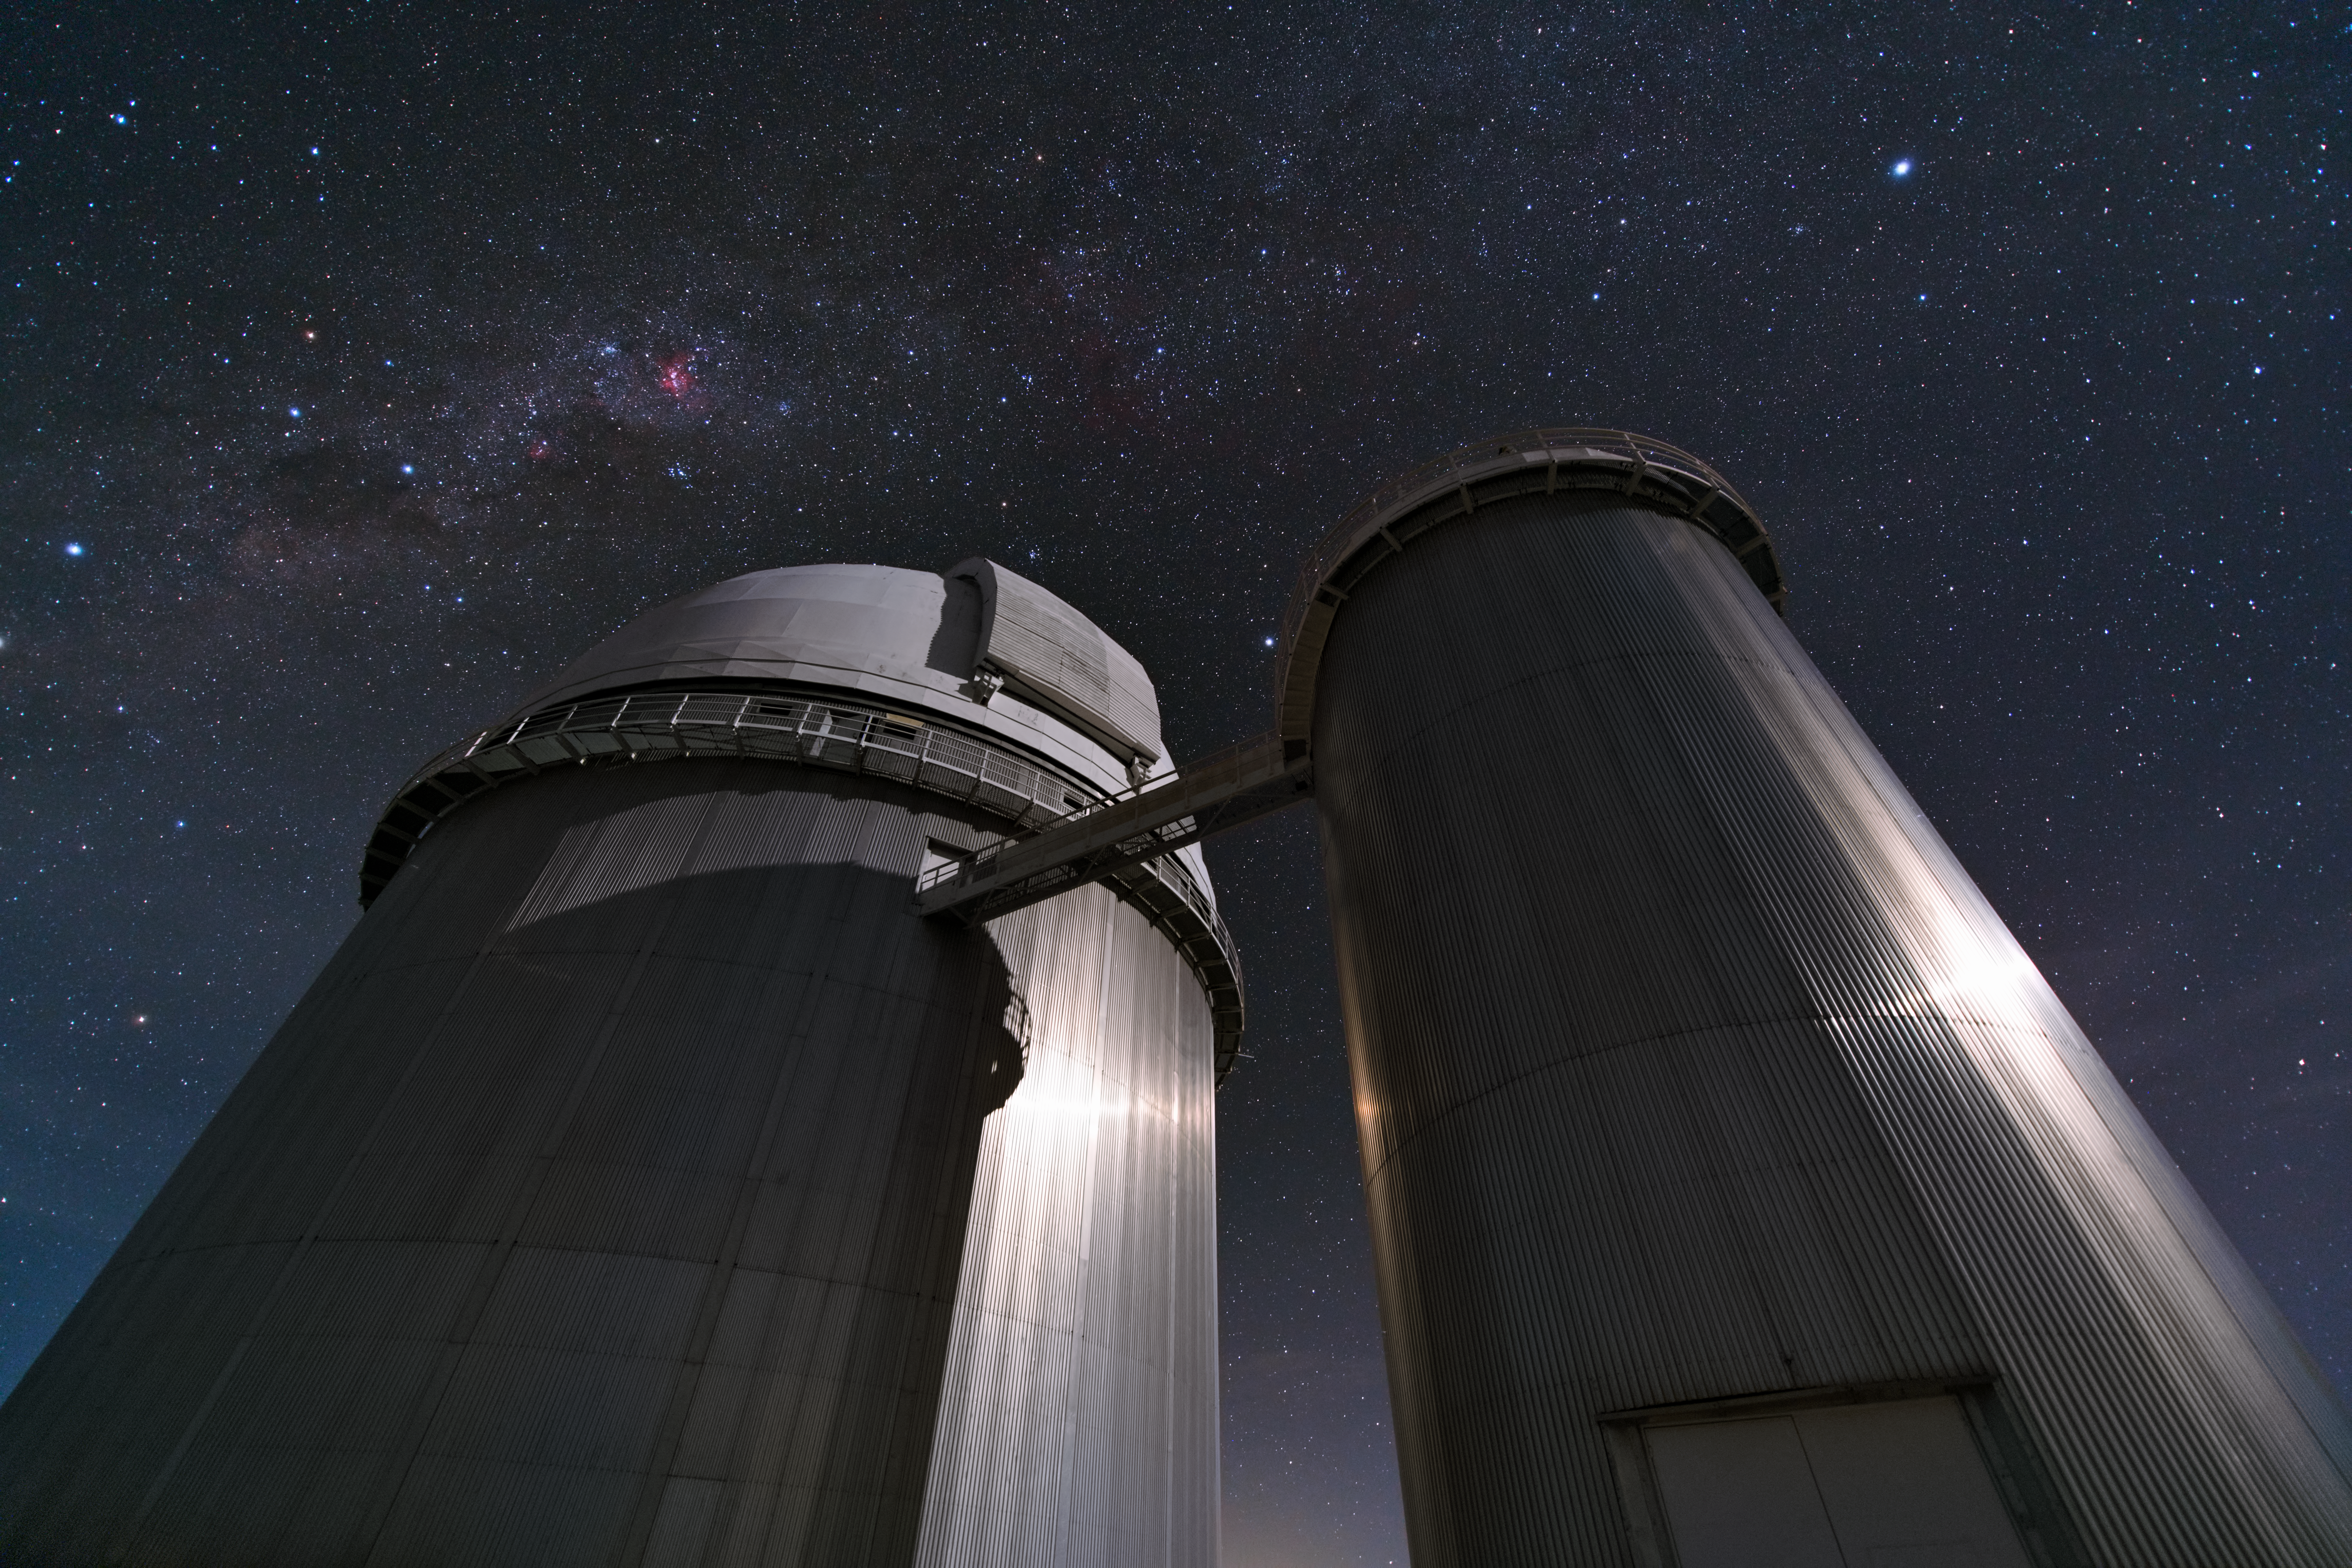

Guarding the galactic heart

Like sentries guarding the heart of our home galaxy, the ESO 3.6-metre telescope and the Coudé Auxiliary Telescope stand tall in this stunning ultra high definition photograph from the La Silla Observatory, situated in the southern outskirts of the Chilean Atacama Desert.

Since its inauguration in 1976, the ESO 3.6-metre telescope has undergone various upgrades, including the installation of a new secondary mirror that has allowed the telescope to remain as efficient and productive as ever. Since 2008, the telescope has housed the HARPS spectrograph, the most precise exoplanet hunter in the world. HARPS, the High Accuracy Radial velocity Planet Searcher, is the most successful finder of low-mass exoplanets to date.

The now-decommissioned 1.4-metre Coudé Auxiliary Telescope (CAT) is housed in the smaller dome to the right of the 3.6-metre telescope. When active, the telescope fed the 3.6-metre’s Coudé Echelle Spectrometer through a light tunnel, which can be seen connecting the two facilities in this photograph. Fully computer controlled, CAT was used for many different types of astronomical observations, including measuring the ages of ancient stars.

Positioned 2400 metres above sea level and located far from sources of light pollution, the ESO 3.6-metre telescope experiences excellent observing conditions, as does the observatory’s entire family of telescopes. This family includes the New Technology Telescope (NTT), the MPG/ESO 2.2-metre telescope, and a selection of national telescopes.

Credit: Y. Beletsky (LCO)/ESO